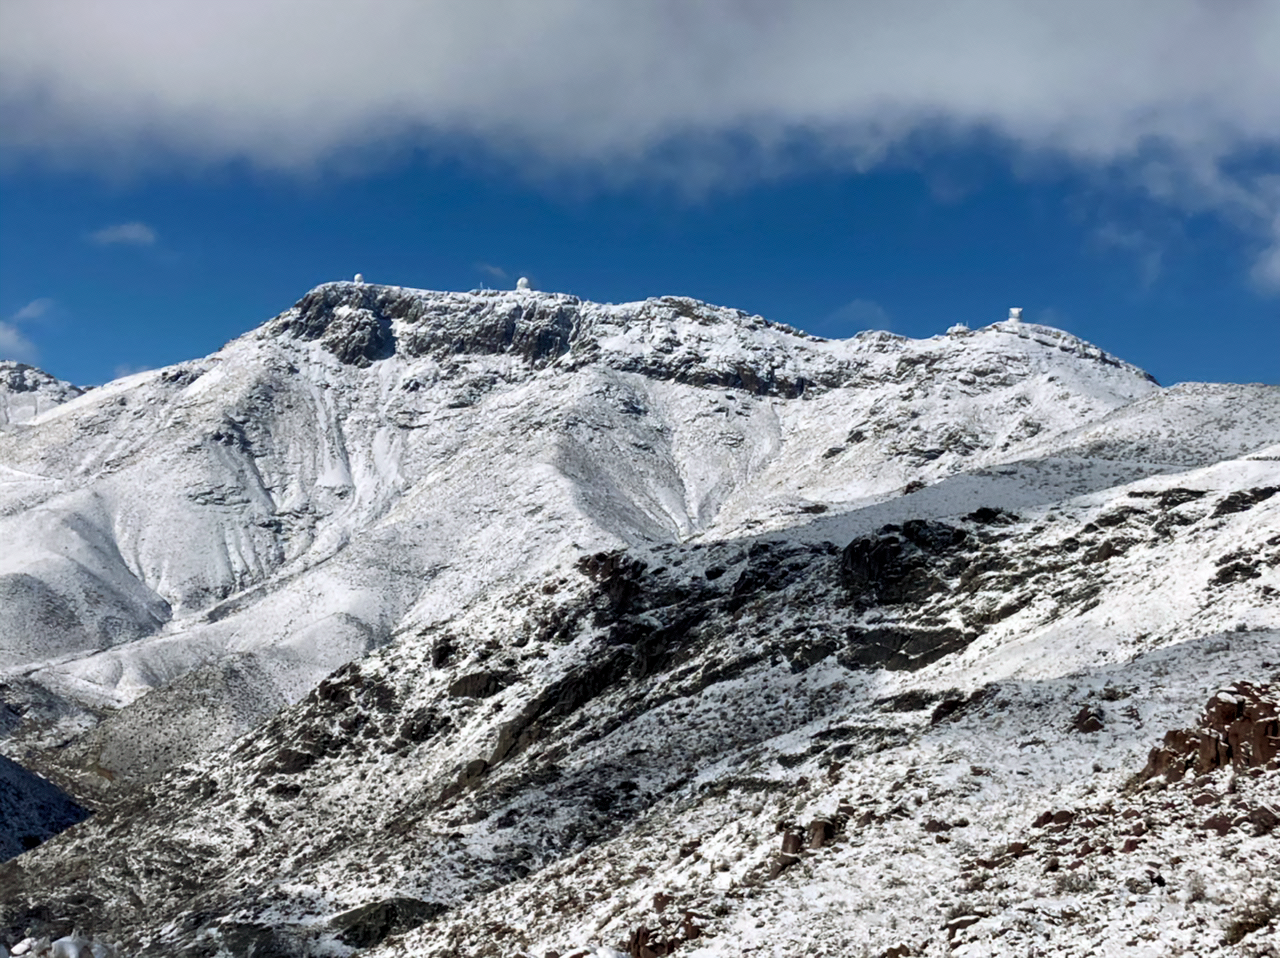

Snow on Cerro Pachón

Snow on Cerro Pachón with the Rubin Observatory (right), Gemini South (center), and SOAR telescope (left) in the distance.

Credit: NOIRLab/NSR/AURA/F. Bruno